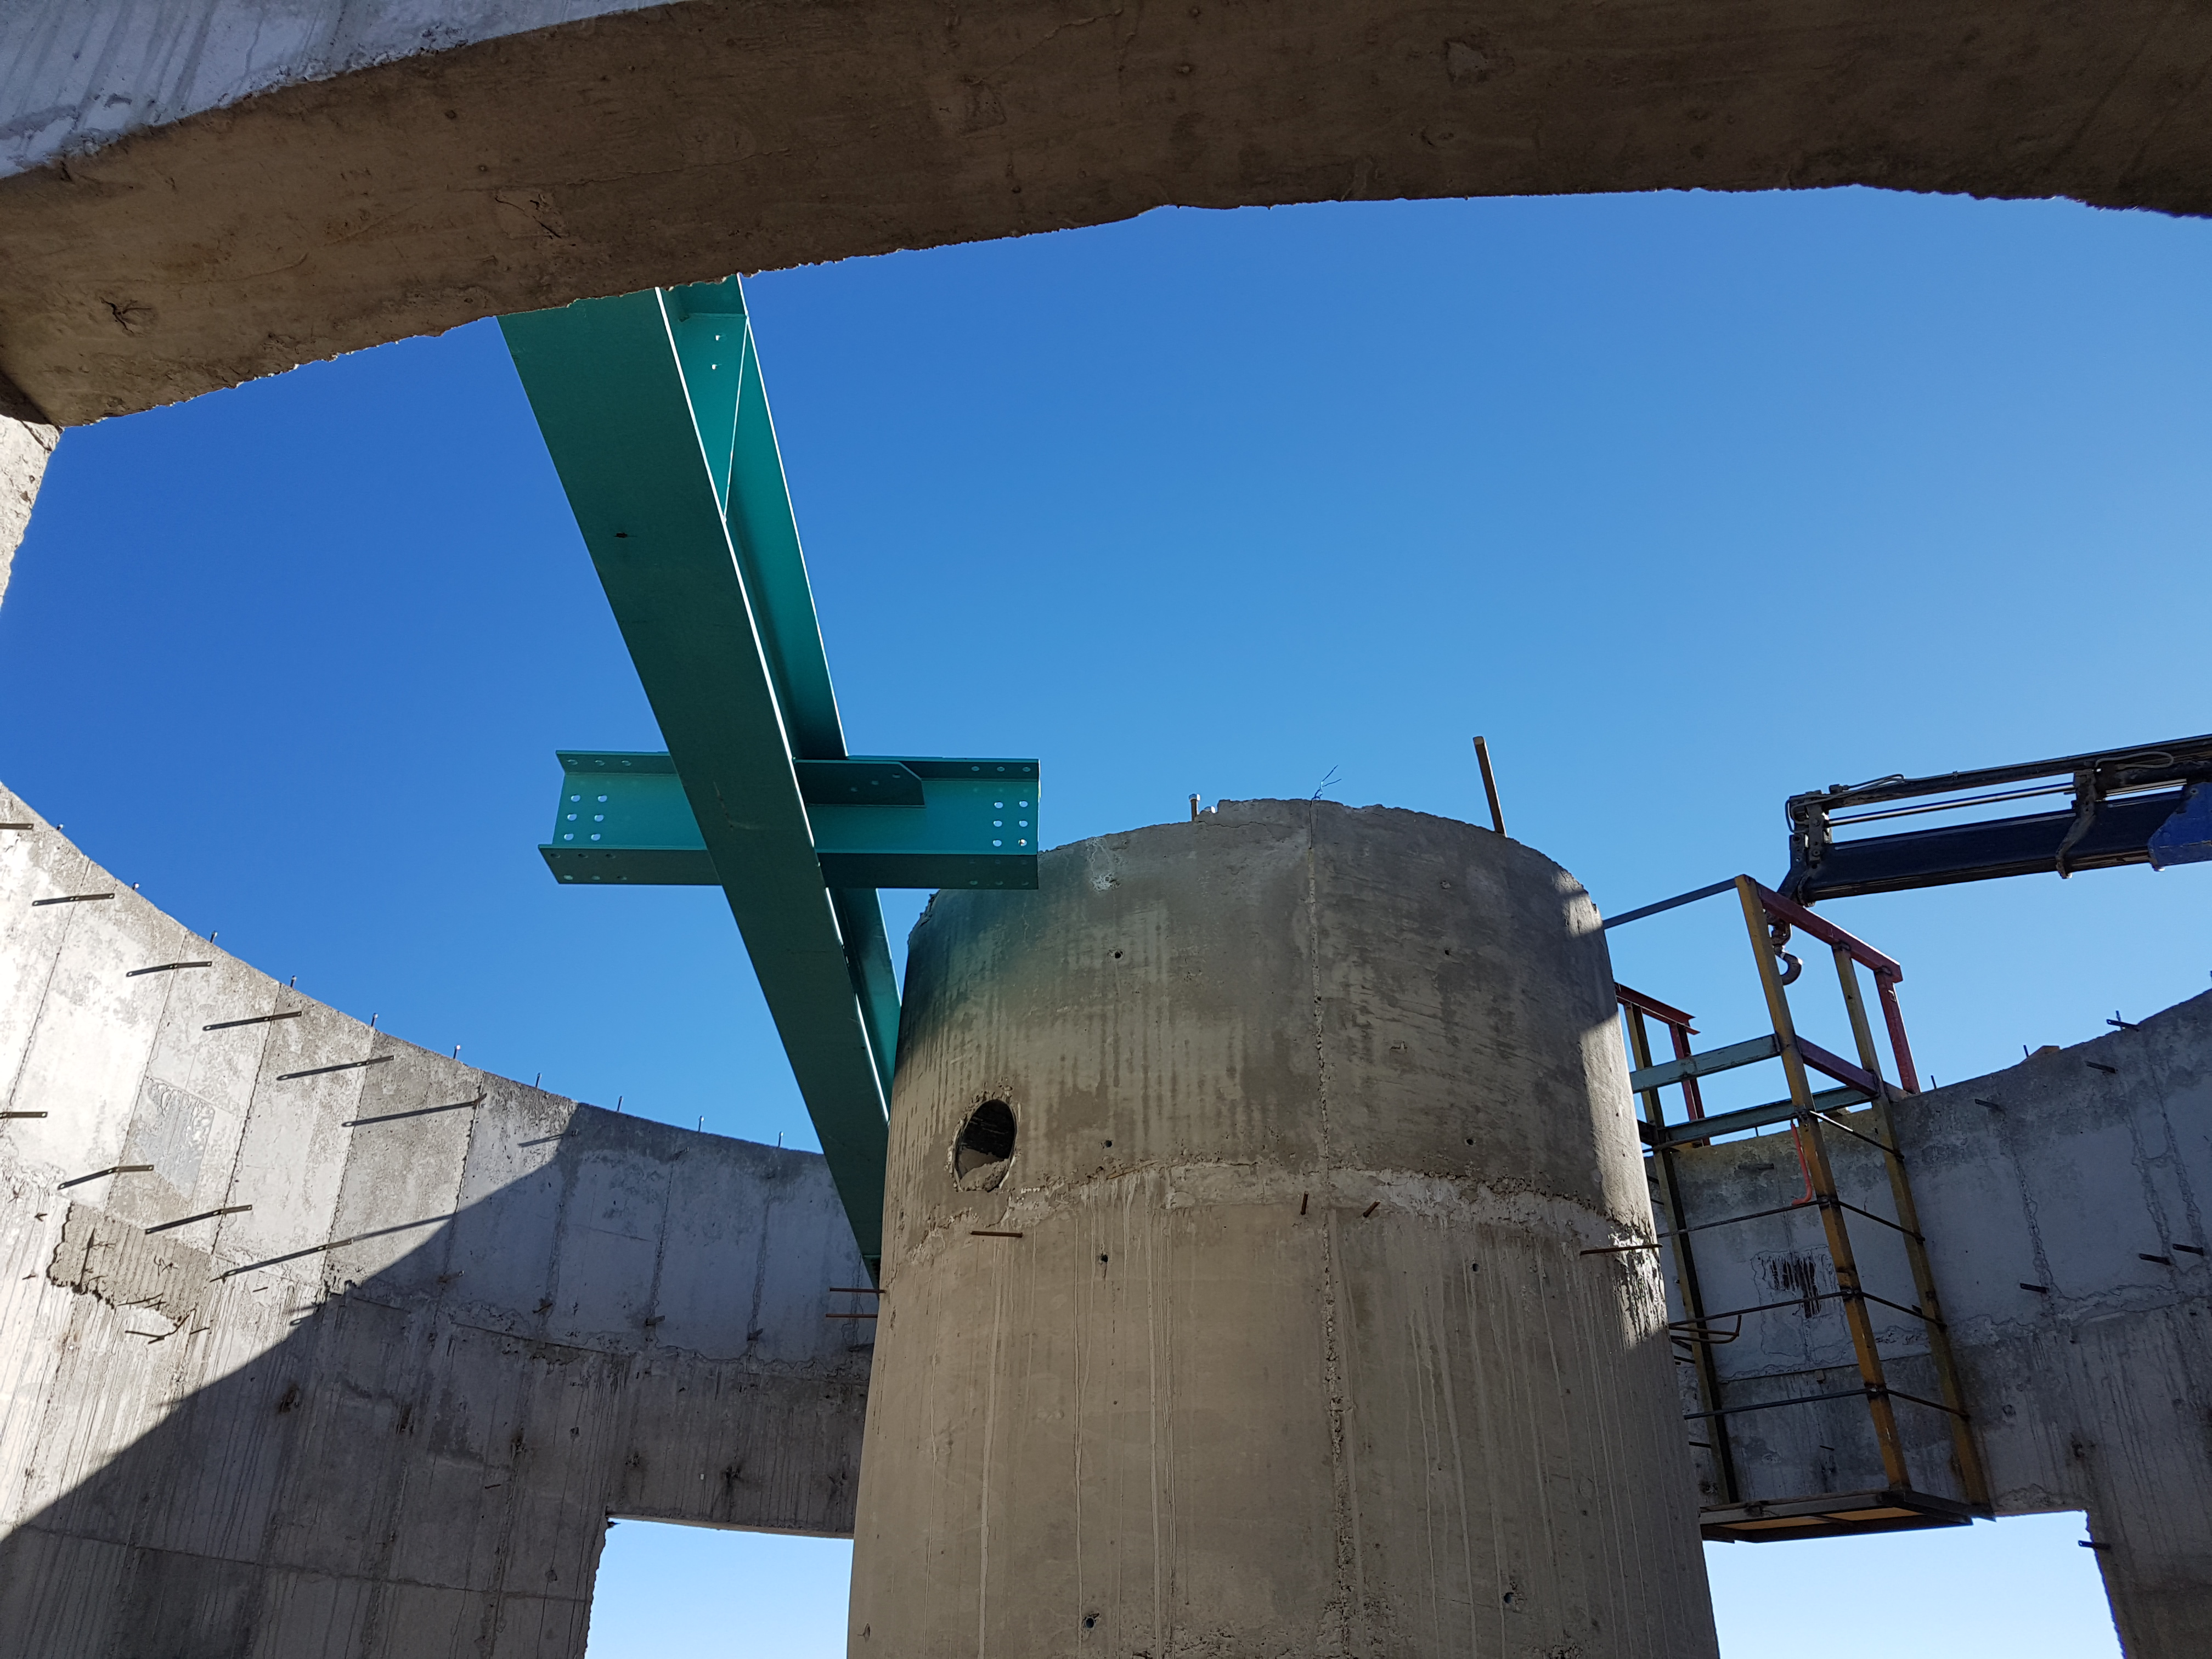

Construction Update

Auxiliary Telescope status. BSC has started the steel structure installation. At the same time Benjamin Leyton is working on the Dome.

Credit: Rubin Observatory/NSF/AURA